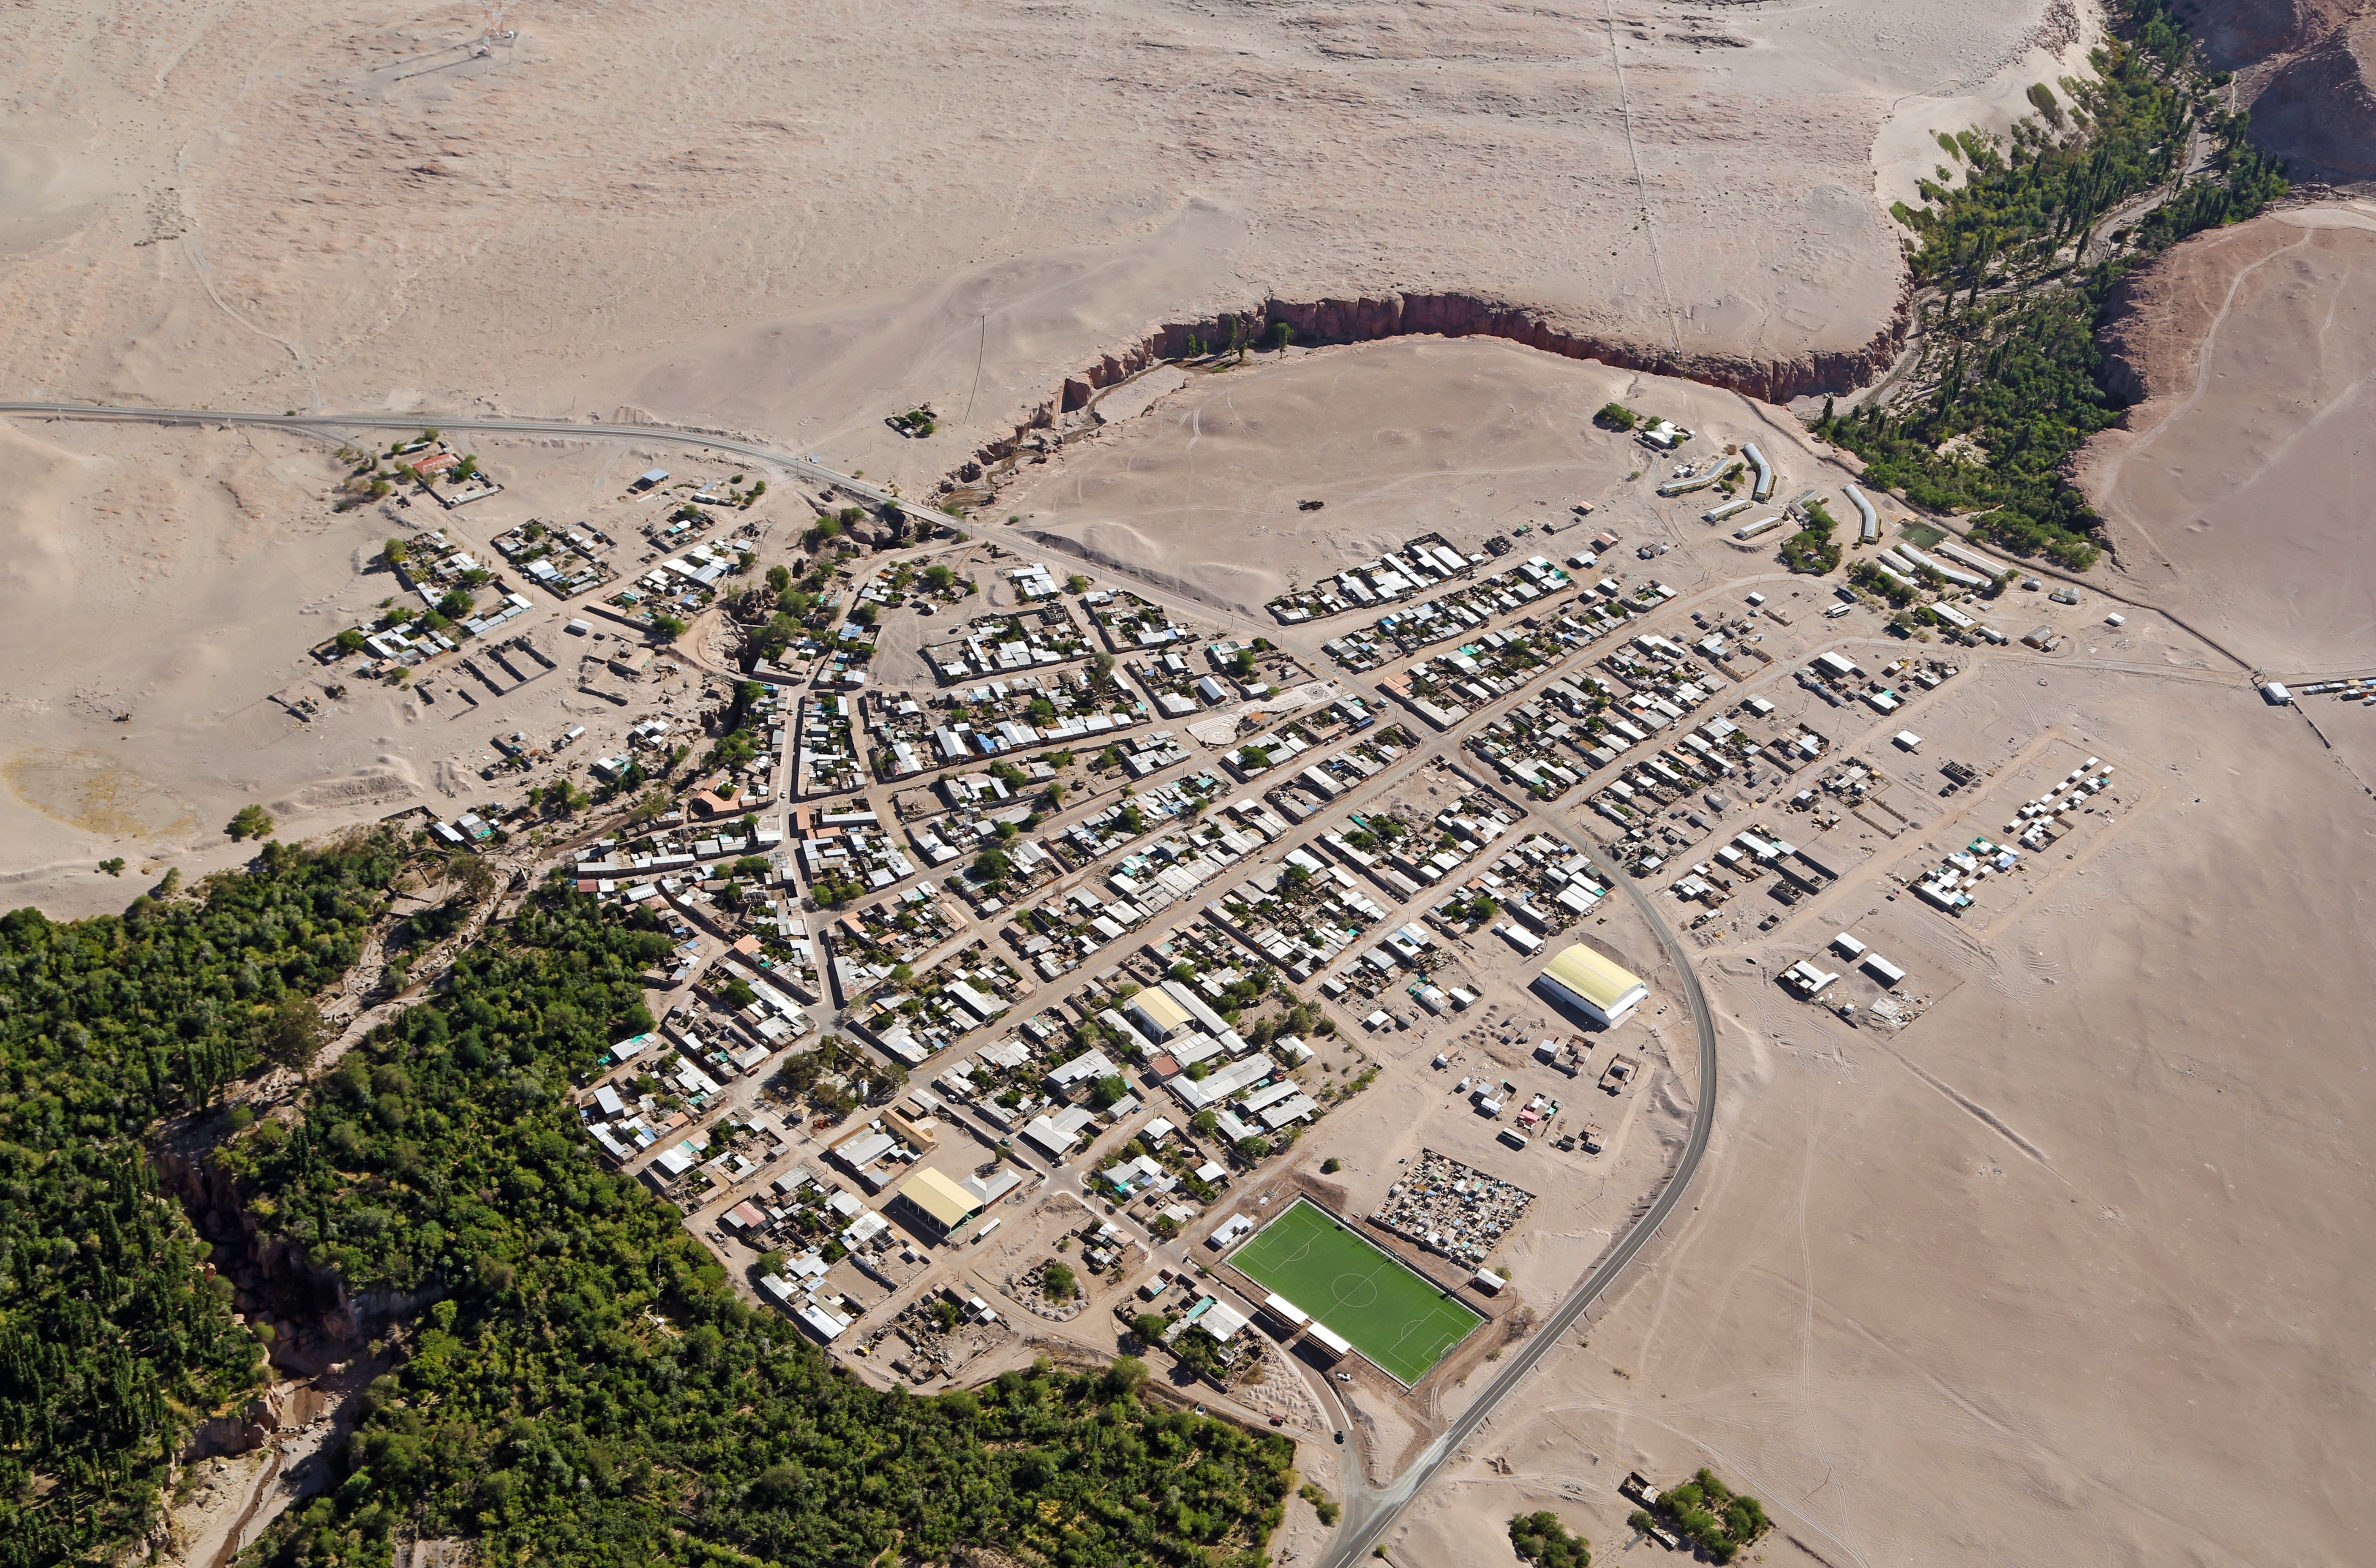

Toconao seen from above

The small village of Toconao is the closest settlement to the largest astronomy project in existence, ALMA [1], the Atacama Large Millimeter/submillimeter Array. Toconao has less than 800 inhabitants and is located at 2475 metres above sea level in a natural oasis fed by a small mountain river on the outskirts of the driest desert in the world, the Atacama. The river doesn’t flow all year, but the local farmers have wisely built a network of dams and channels to regulate the flow of water so that they can have crops all year round.

When looking closely at this image, some buildings can be spotted, made of traditional materials such as adobe and volcanic rock, like the San Lucas Church and Bell Tower, on the bottom left of the image.

In parallel with their scientific work, ALMA staff have worked with the Atacameño Elders in Toconao and other areas to recover the vision of the Universe of their culture, aiming to preserve this cultural and scientific heritage for later generations.

ALMA has also been supporting an educational improvement plan at School E-21, a rural public education establishment in Toconao, since 2008. This plan, endorsed by the community, is focused on improving education in science and english.

This aerial image was taken by the two crew members of the ORA Wings for Science project, Clémentine Bacri and Adrien Normier, who flew a special eco-friendly ultralight aeroplane [2] on a year-long journey around the world to help out scientists, with aerial capabilities ranging from air sampling to archaeology, biodiversity observation and 3D terrain modelling.

ESO has an ongoing outreach partnership with this non-profit organisation. Short movies and amazing pictures that are produced during the flights will be used for educational purposes and for promoting local research. Their circumnavigation started in June 2012 and finished in June 2013 with a landing at the Paris Air Show.

Notes
[1] The Atacama Large Millimeter/submillimeter Array (ALMA), an international astronomy facility, is a partnership of Europe, North America and East Asia in cooperation with the Republic of Chile. ALMA is funded in Europe by the European Southern Observatory (ESO), in North America by the U.S. National Science Foundation (NSF) in cooperation with the National Research Council of Canada (NRC) and the National Science Council of Taiwan (NSC) and in East Asia by the National Institutes of Natural Sciences (NINS) of Japan in cooperation with the Academia Sinica (AS) in Taiwan. ALMA construction and operations are led on behalf of Europe by ESO, on behalf of North America by the National Radio Astronomy Observatory (NRAO), which is managed by Associated Universities, Inc. (AUI) and on behalf of East Asia by the National Astronomical Observatory of Japan (NAOJ). The Joint ALMA Observatory (JAO) provides the unified leadership and management of the construction, commissioning and operation of ALMA.

[2] The ultralight aircraft is a NASA-award winning Pipistrel Virus SW 80 using only 7 litres of fuel per 100 kilometres — less than most cars.

Credit: Clem & Adri Bacri-Normier (wingsforscience.com)/ESO